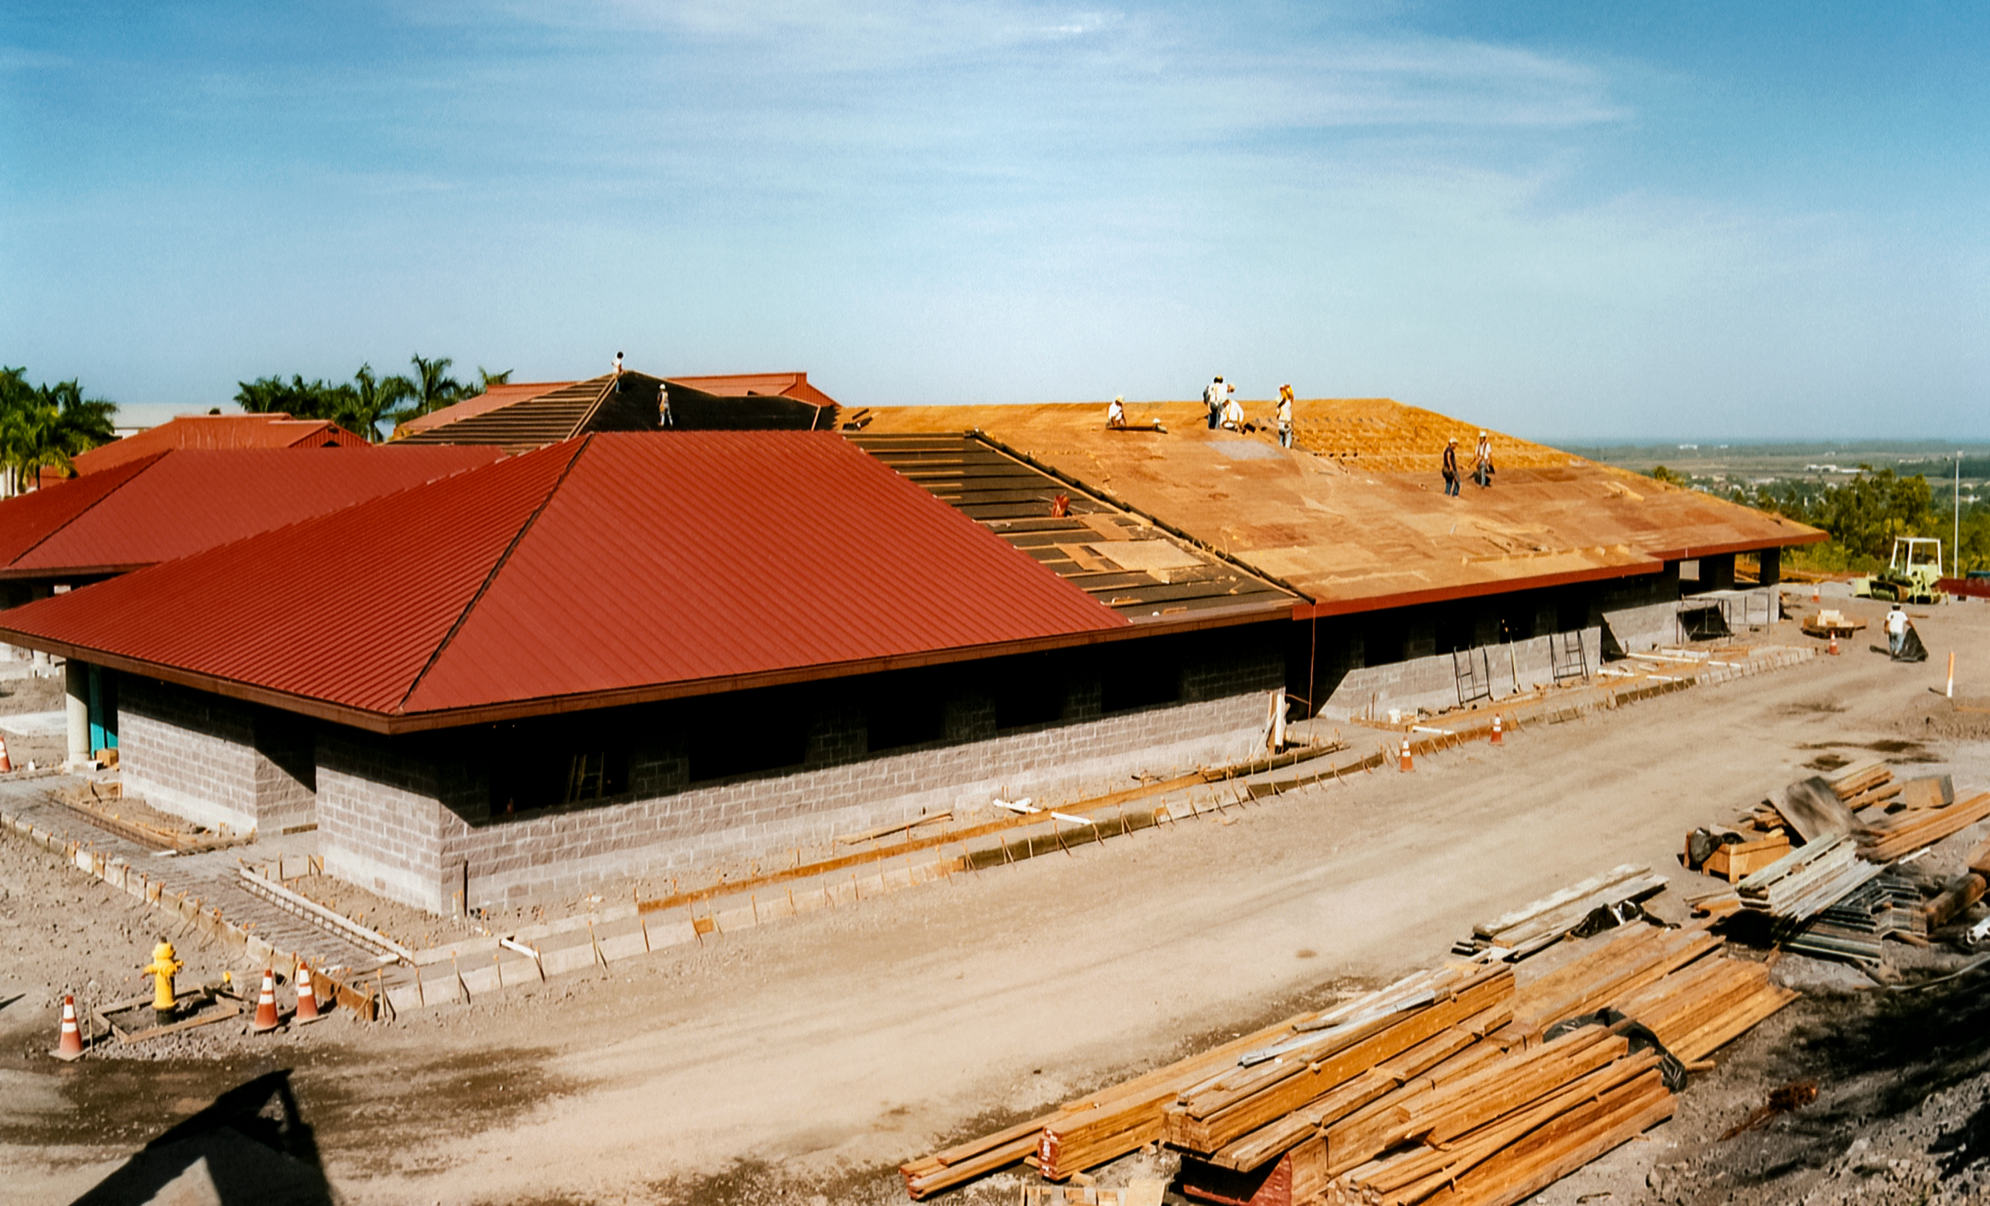

Gemini Base Construction

Gemini Hilo Base Facility construction in 1998.

Credit: International Gemini Observatory/NOIRLab/NSF/AURA